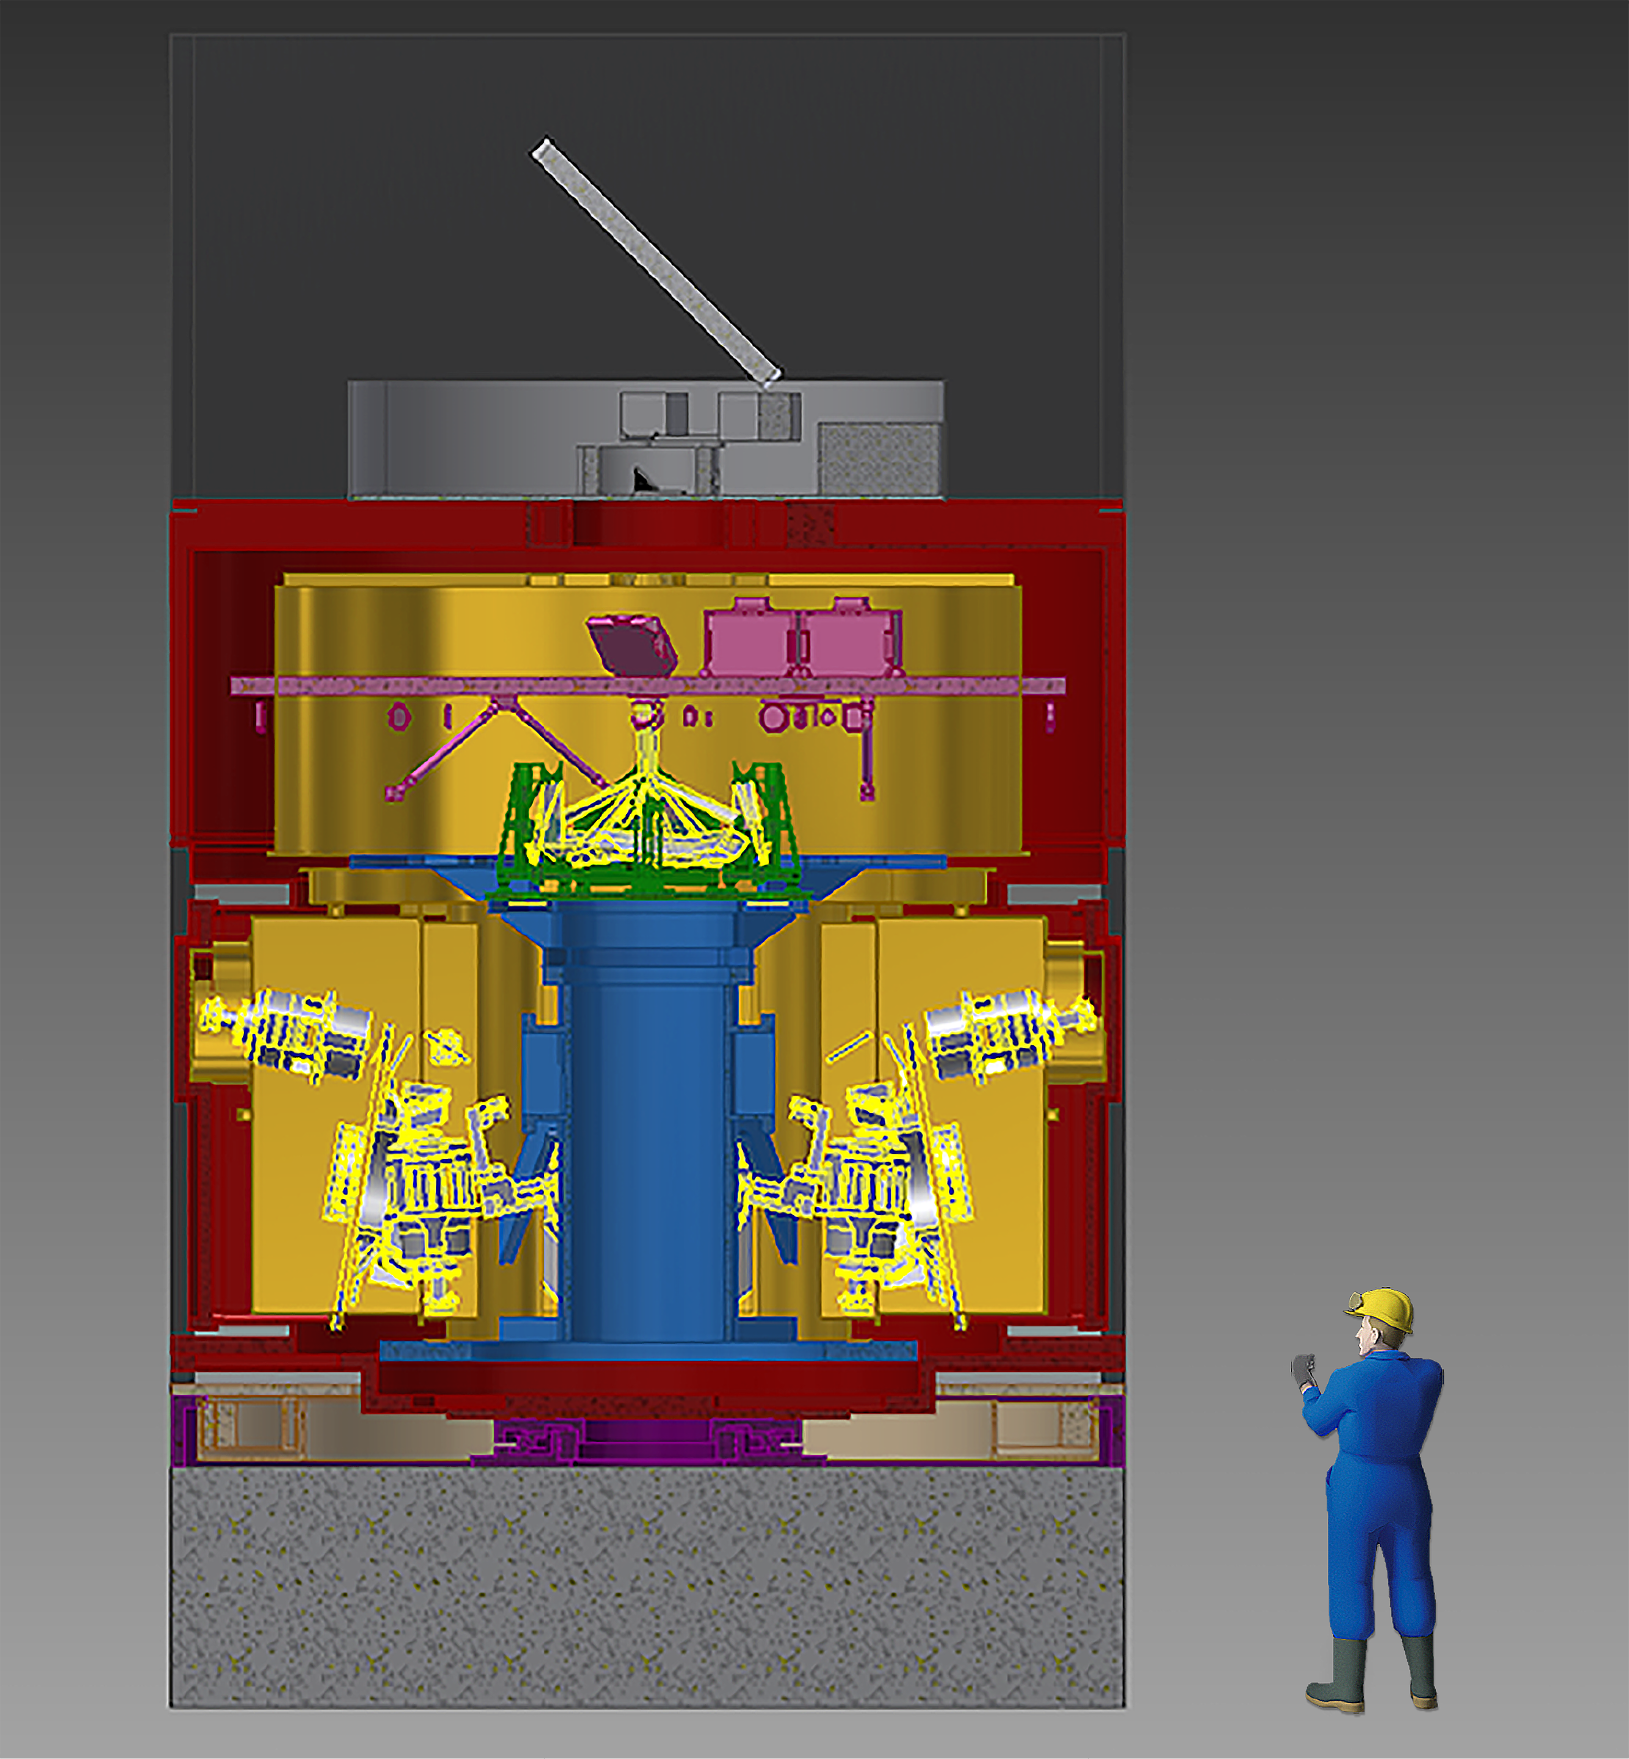

HARMONI

HARMONI, or the High Angular Resolution Monolithic Optical and Near-infrared Integral field spectrograph, will be the first instrument installed on the European Extremely Large Telescope (E-ELT) and will function as the telescope's workhorse instrument for spectroscopy in the wavelength range 0.5–2.4 µm. The picture above shows a sectional view of HARMONI and its size in comparison with a man.

Credit: HARMONI consortium